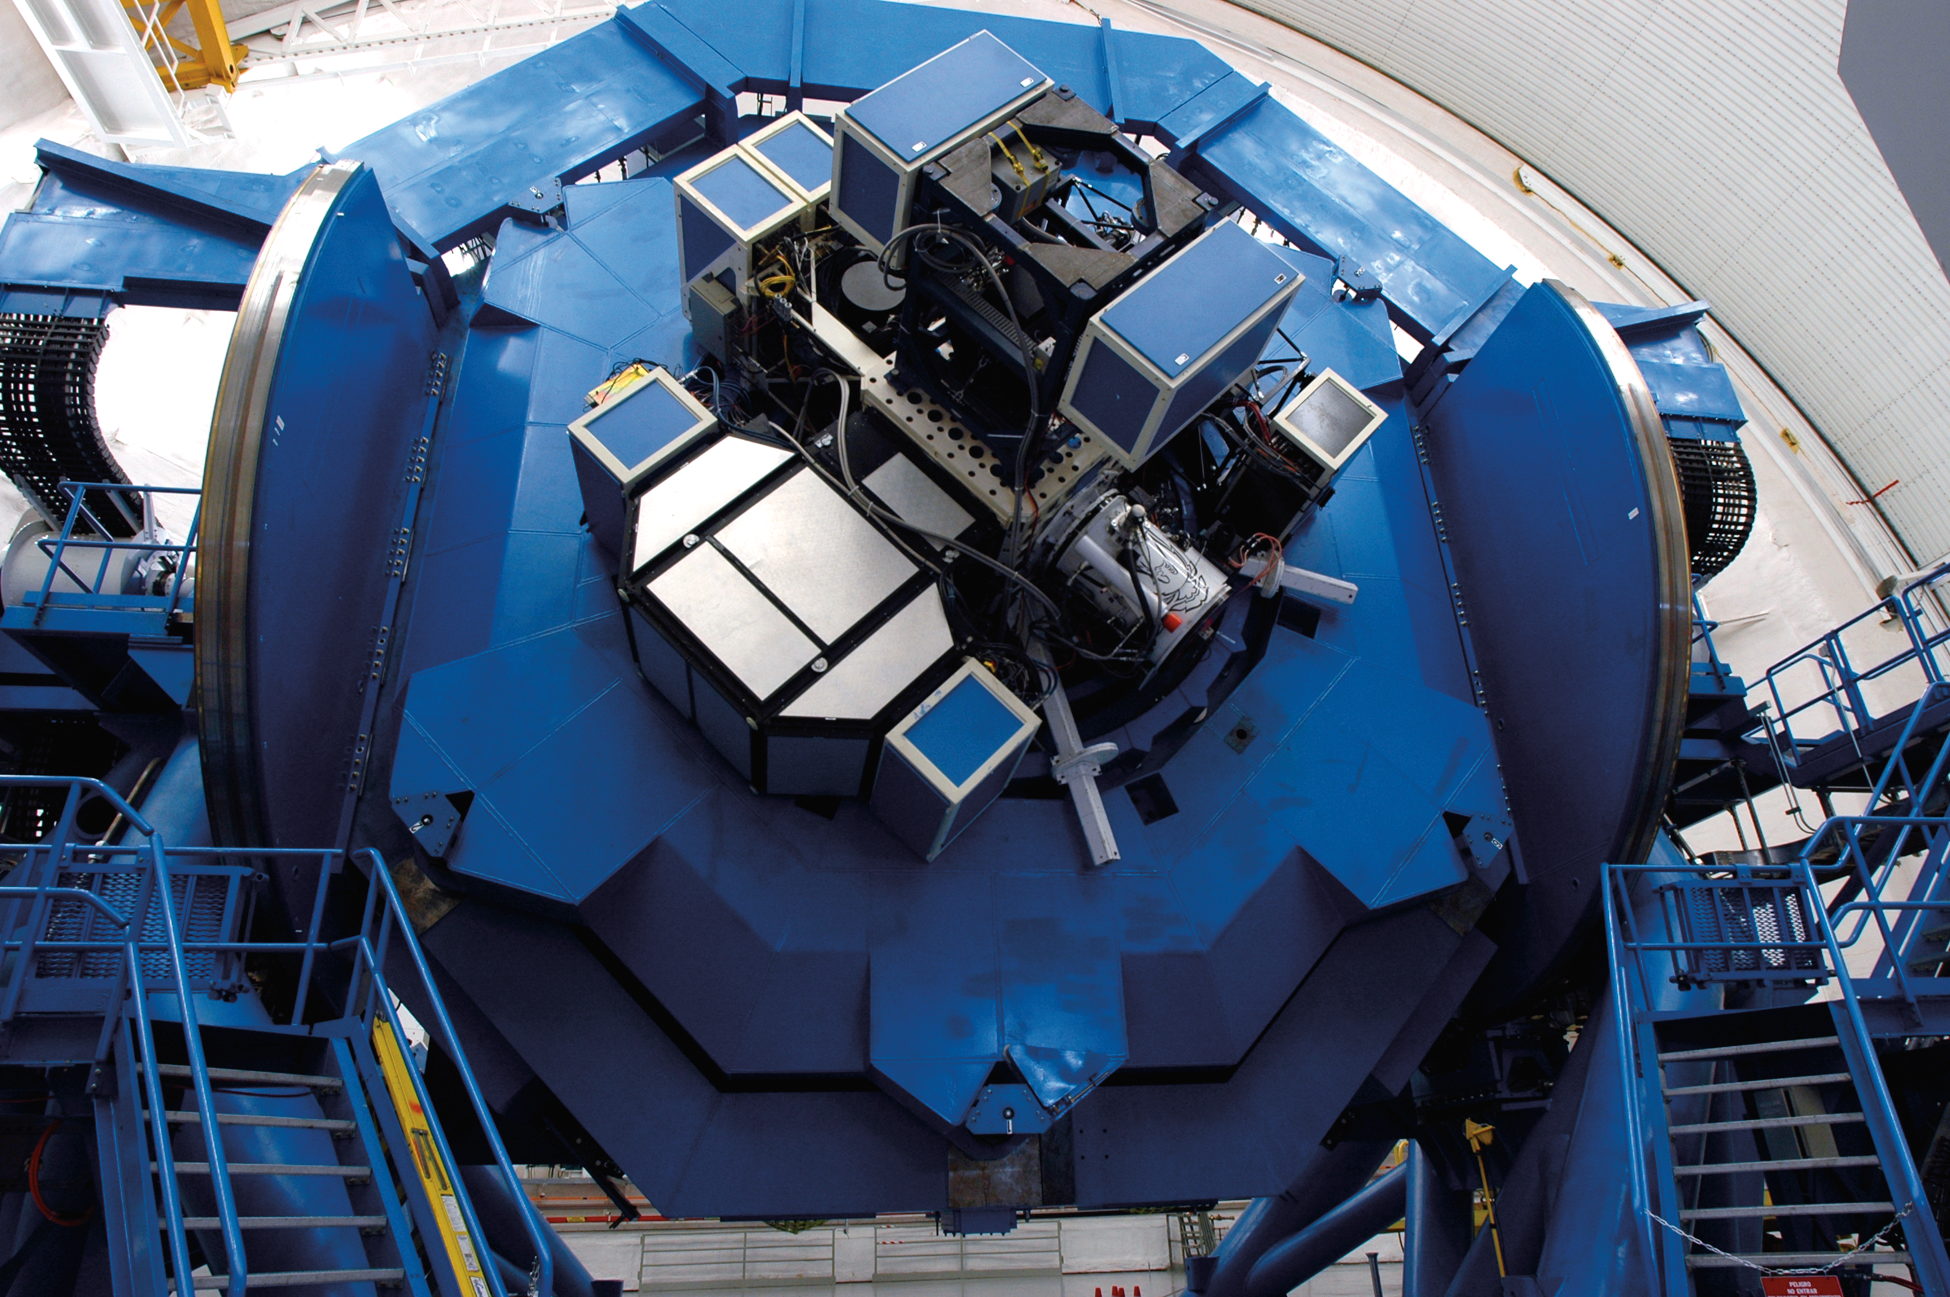

Instrument Support Structure - Gemini South

Credit: International Gemini Observatory